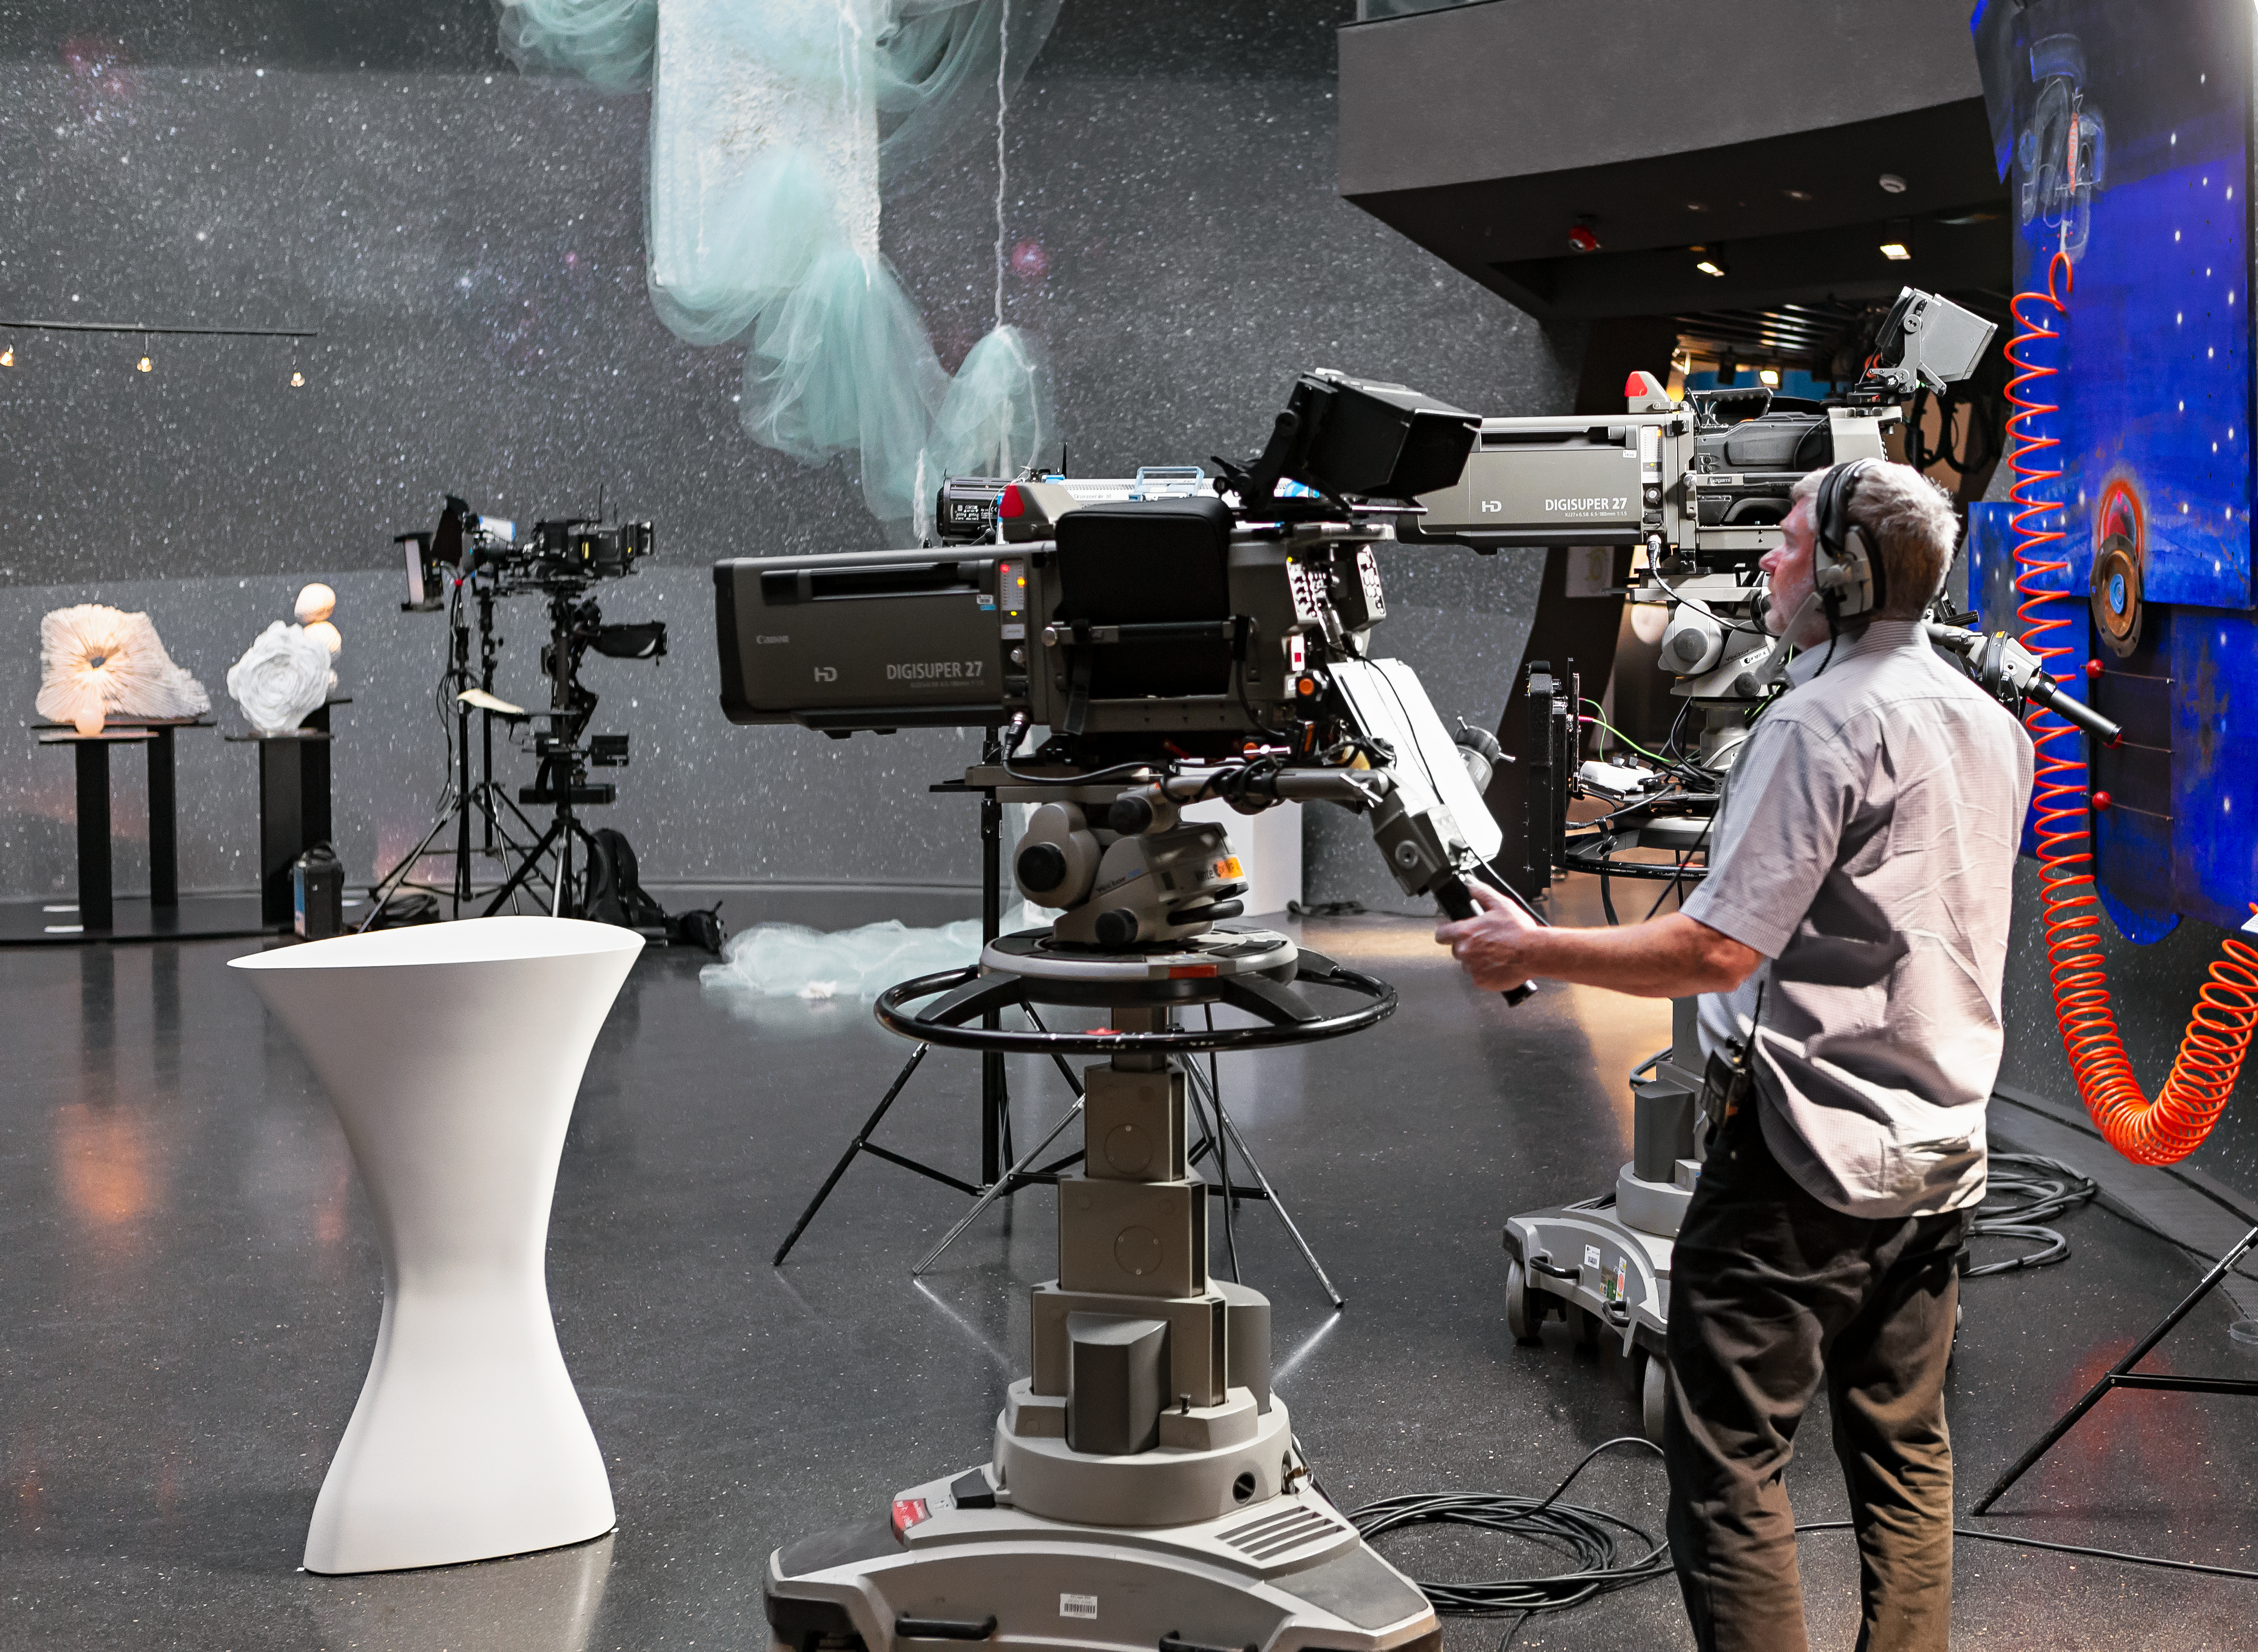

Filming inside the ESO Supernova

On 6 June 2018, the television crew from ZDF filmed a live show at the ESO Supernova Planetarium & Visitor Centre. The show was titled Die Nacht der Raumfahrt. It was all about space travel and consisted of several talks and interviews. In this image we see one of the cameramen filming the show.

Credit: ESO